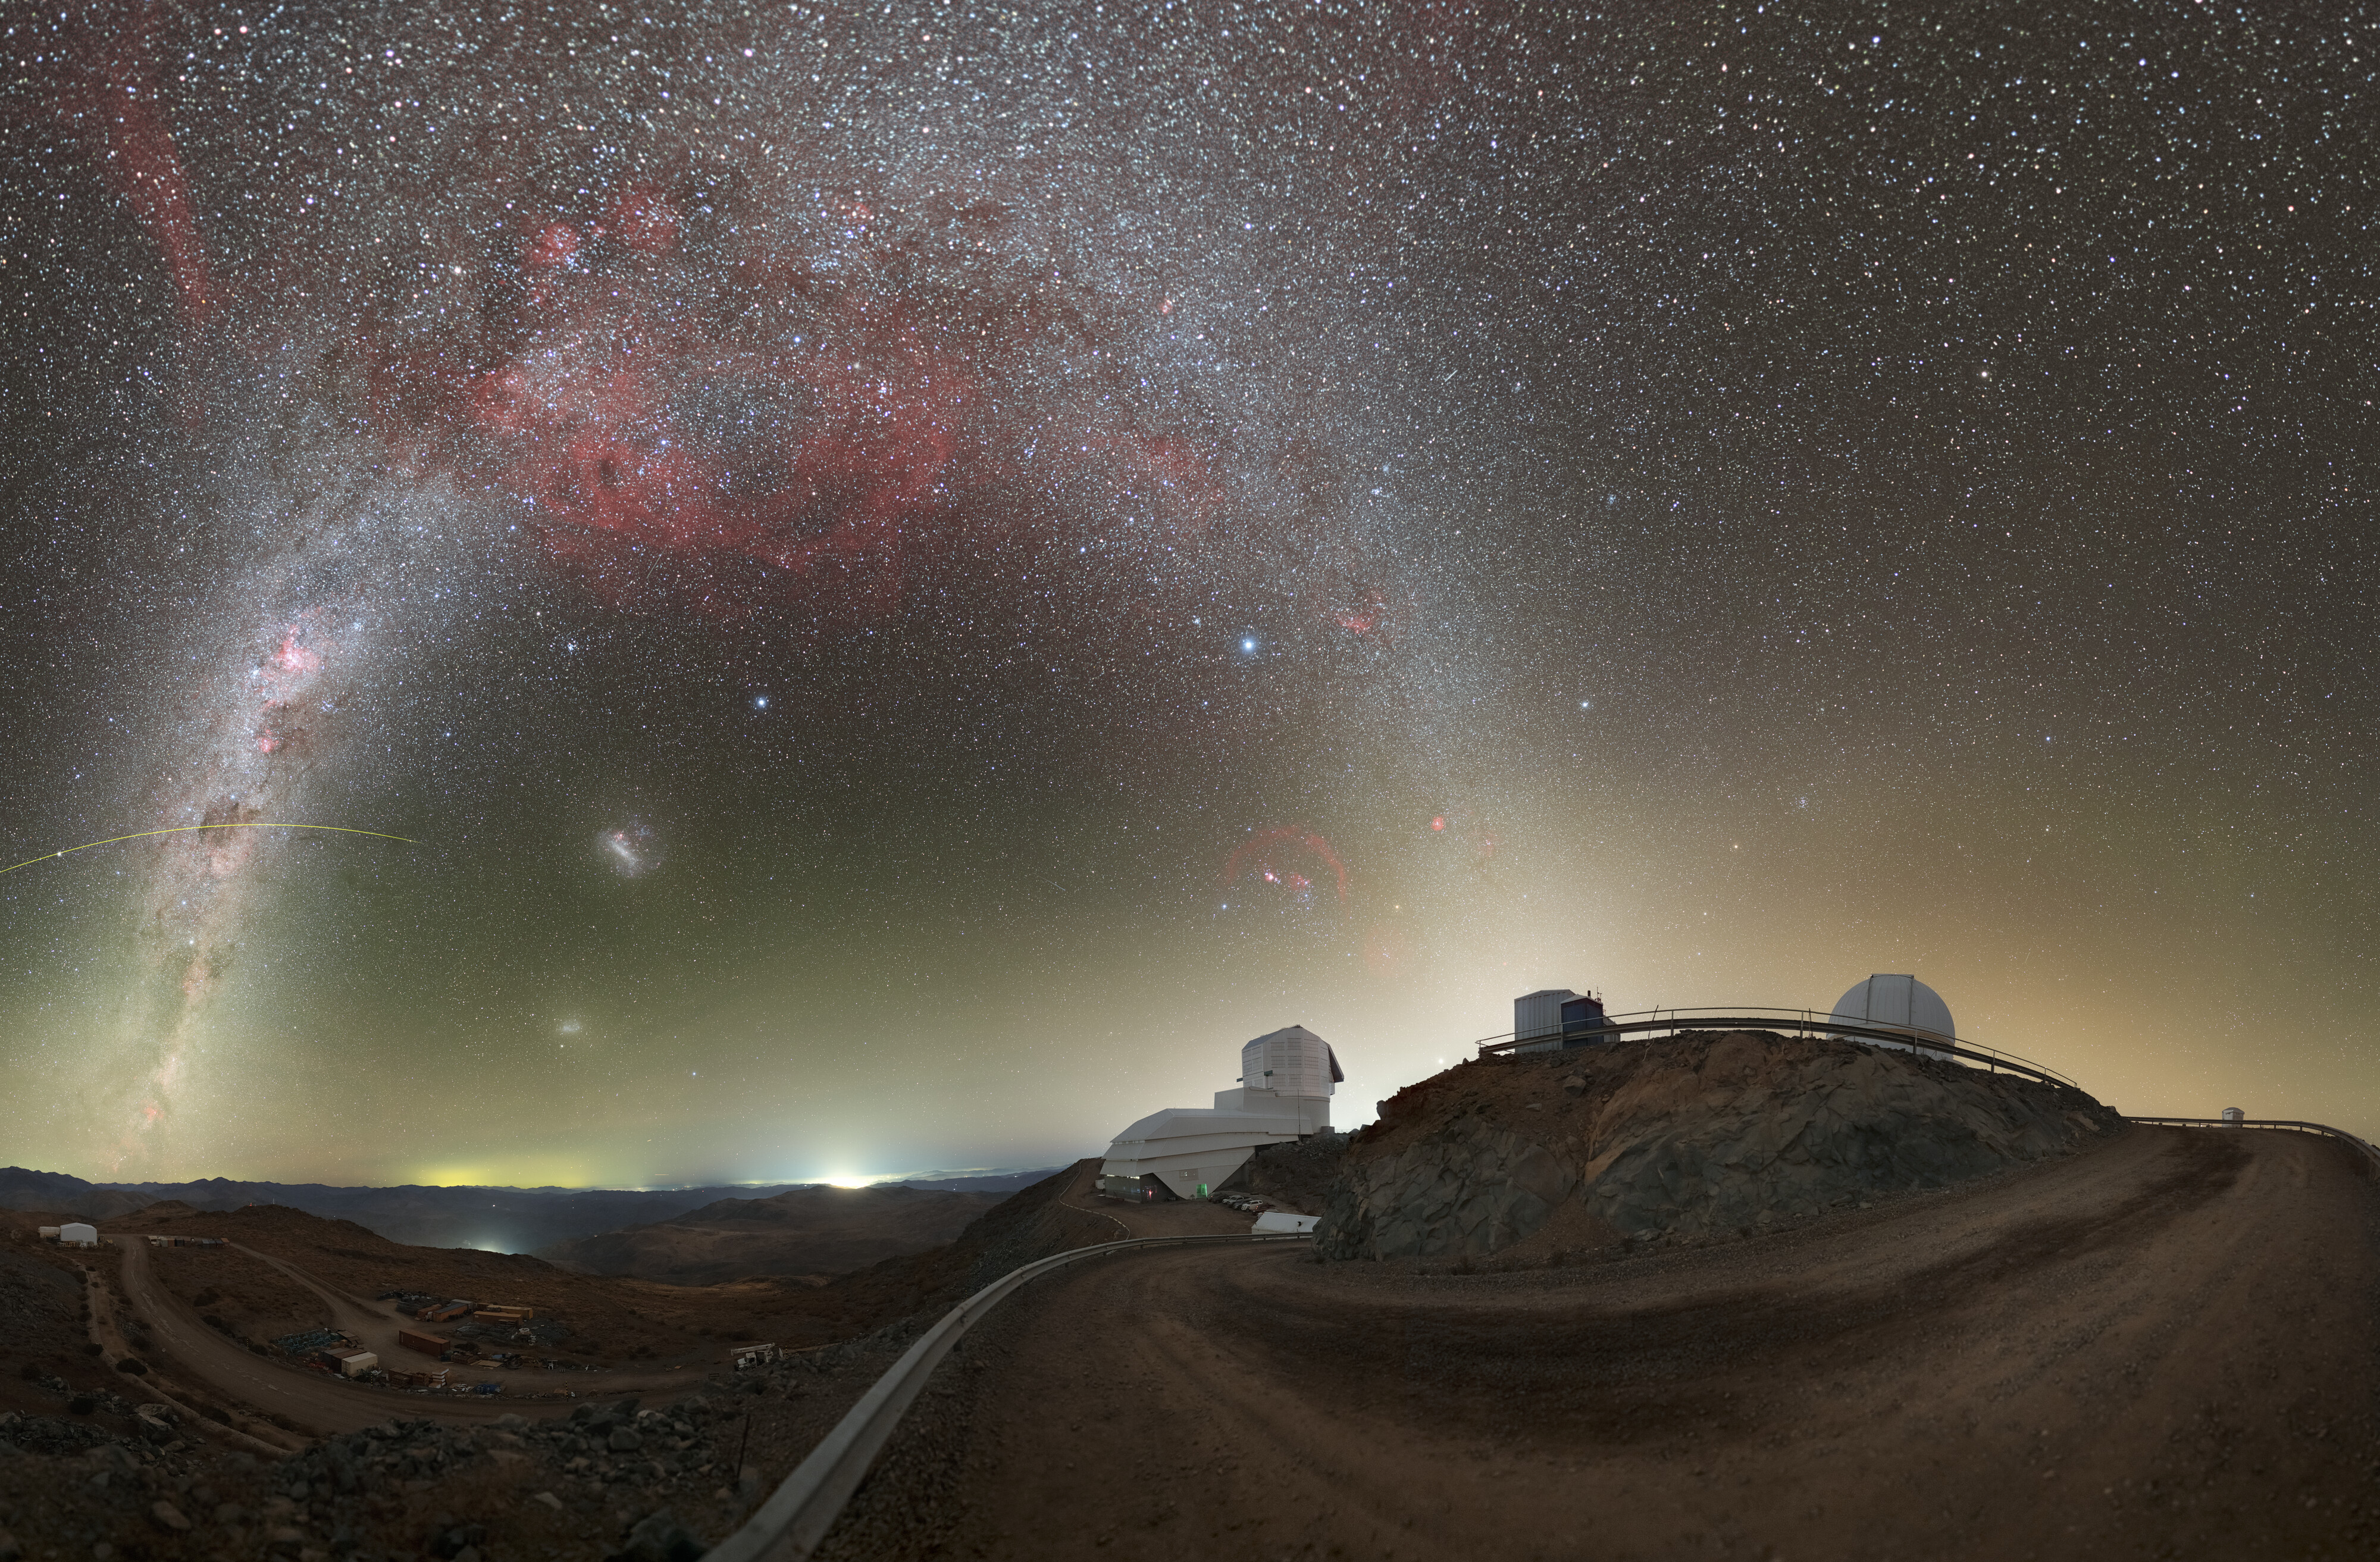

Rubin During First Look Observations (360-degree Panorama)

NSF–DOE Vera C. Rubin Observatory lies under the Milky Way, and the Large Magellanic Cloud in this image. See the fulldome version of this image.

Credit: RubinObs/NOIRLab/SLAC/NSF/DOE/AURA/P. Horálek (Institute of Physics in Opava)